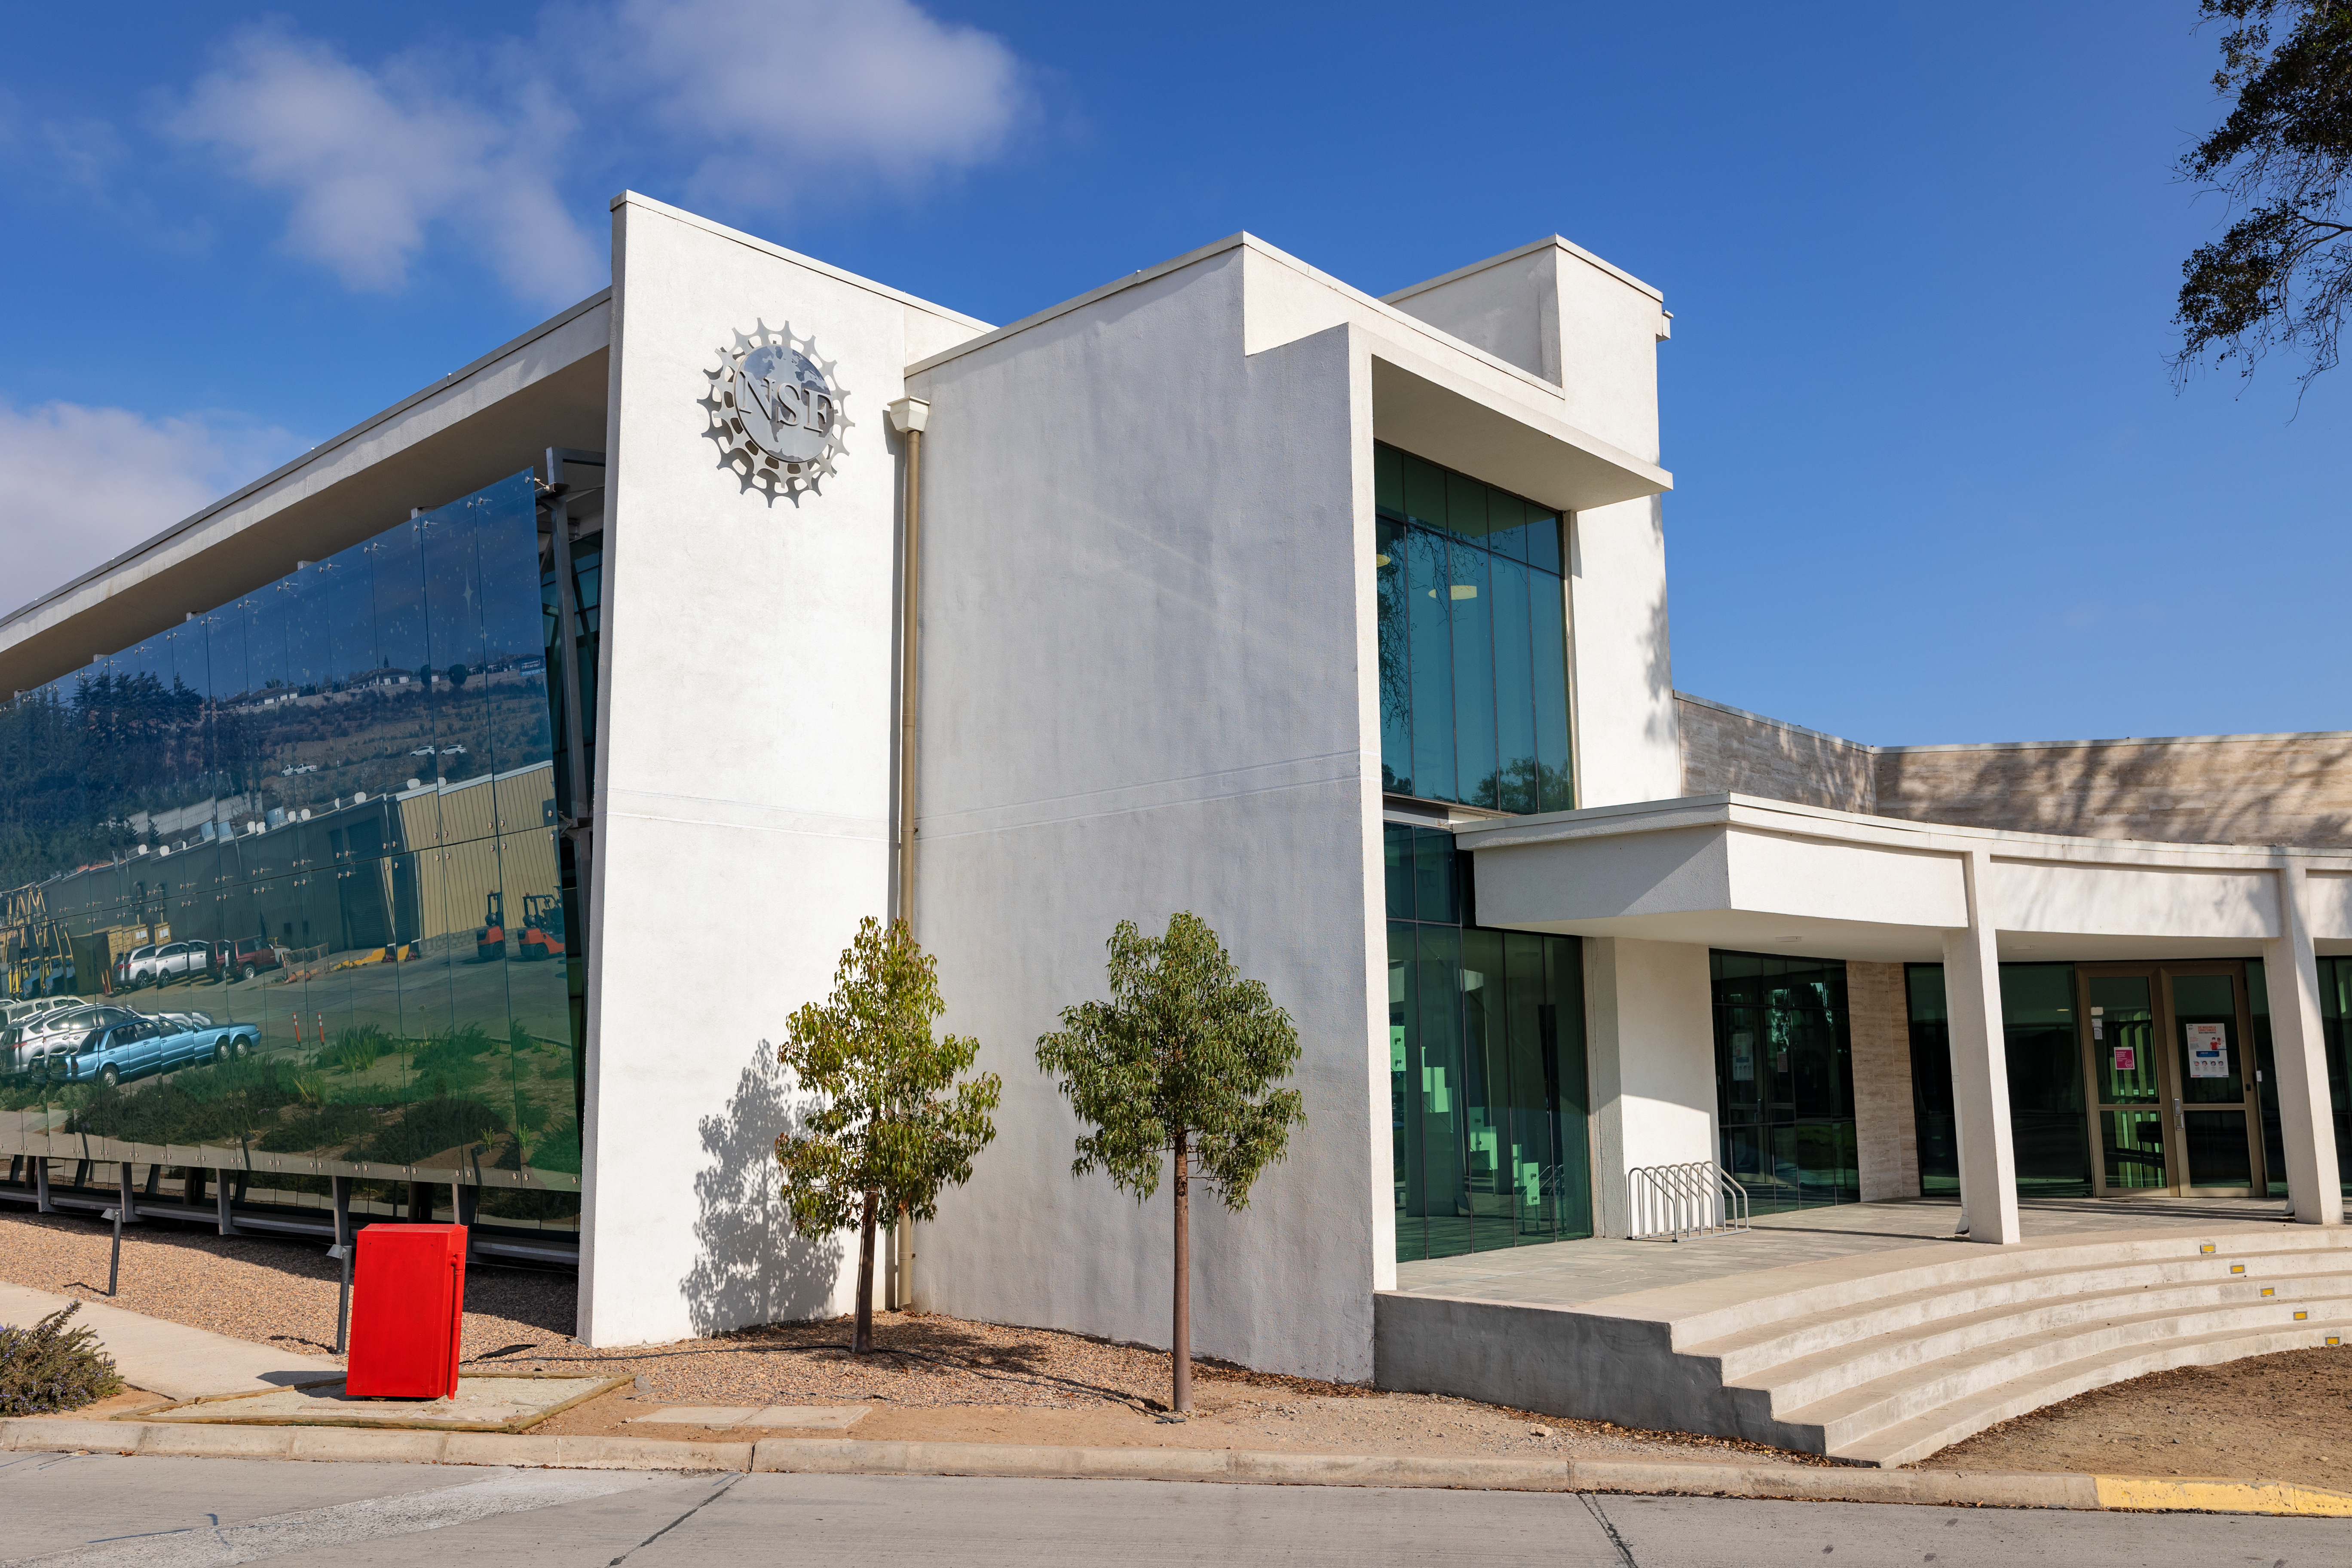

AURA Recinto

The AURA Recinto facility in Chile is seen here.

Credit: NOIRLab